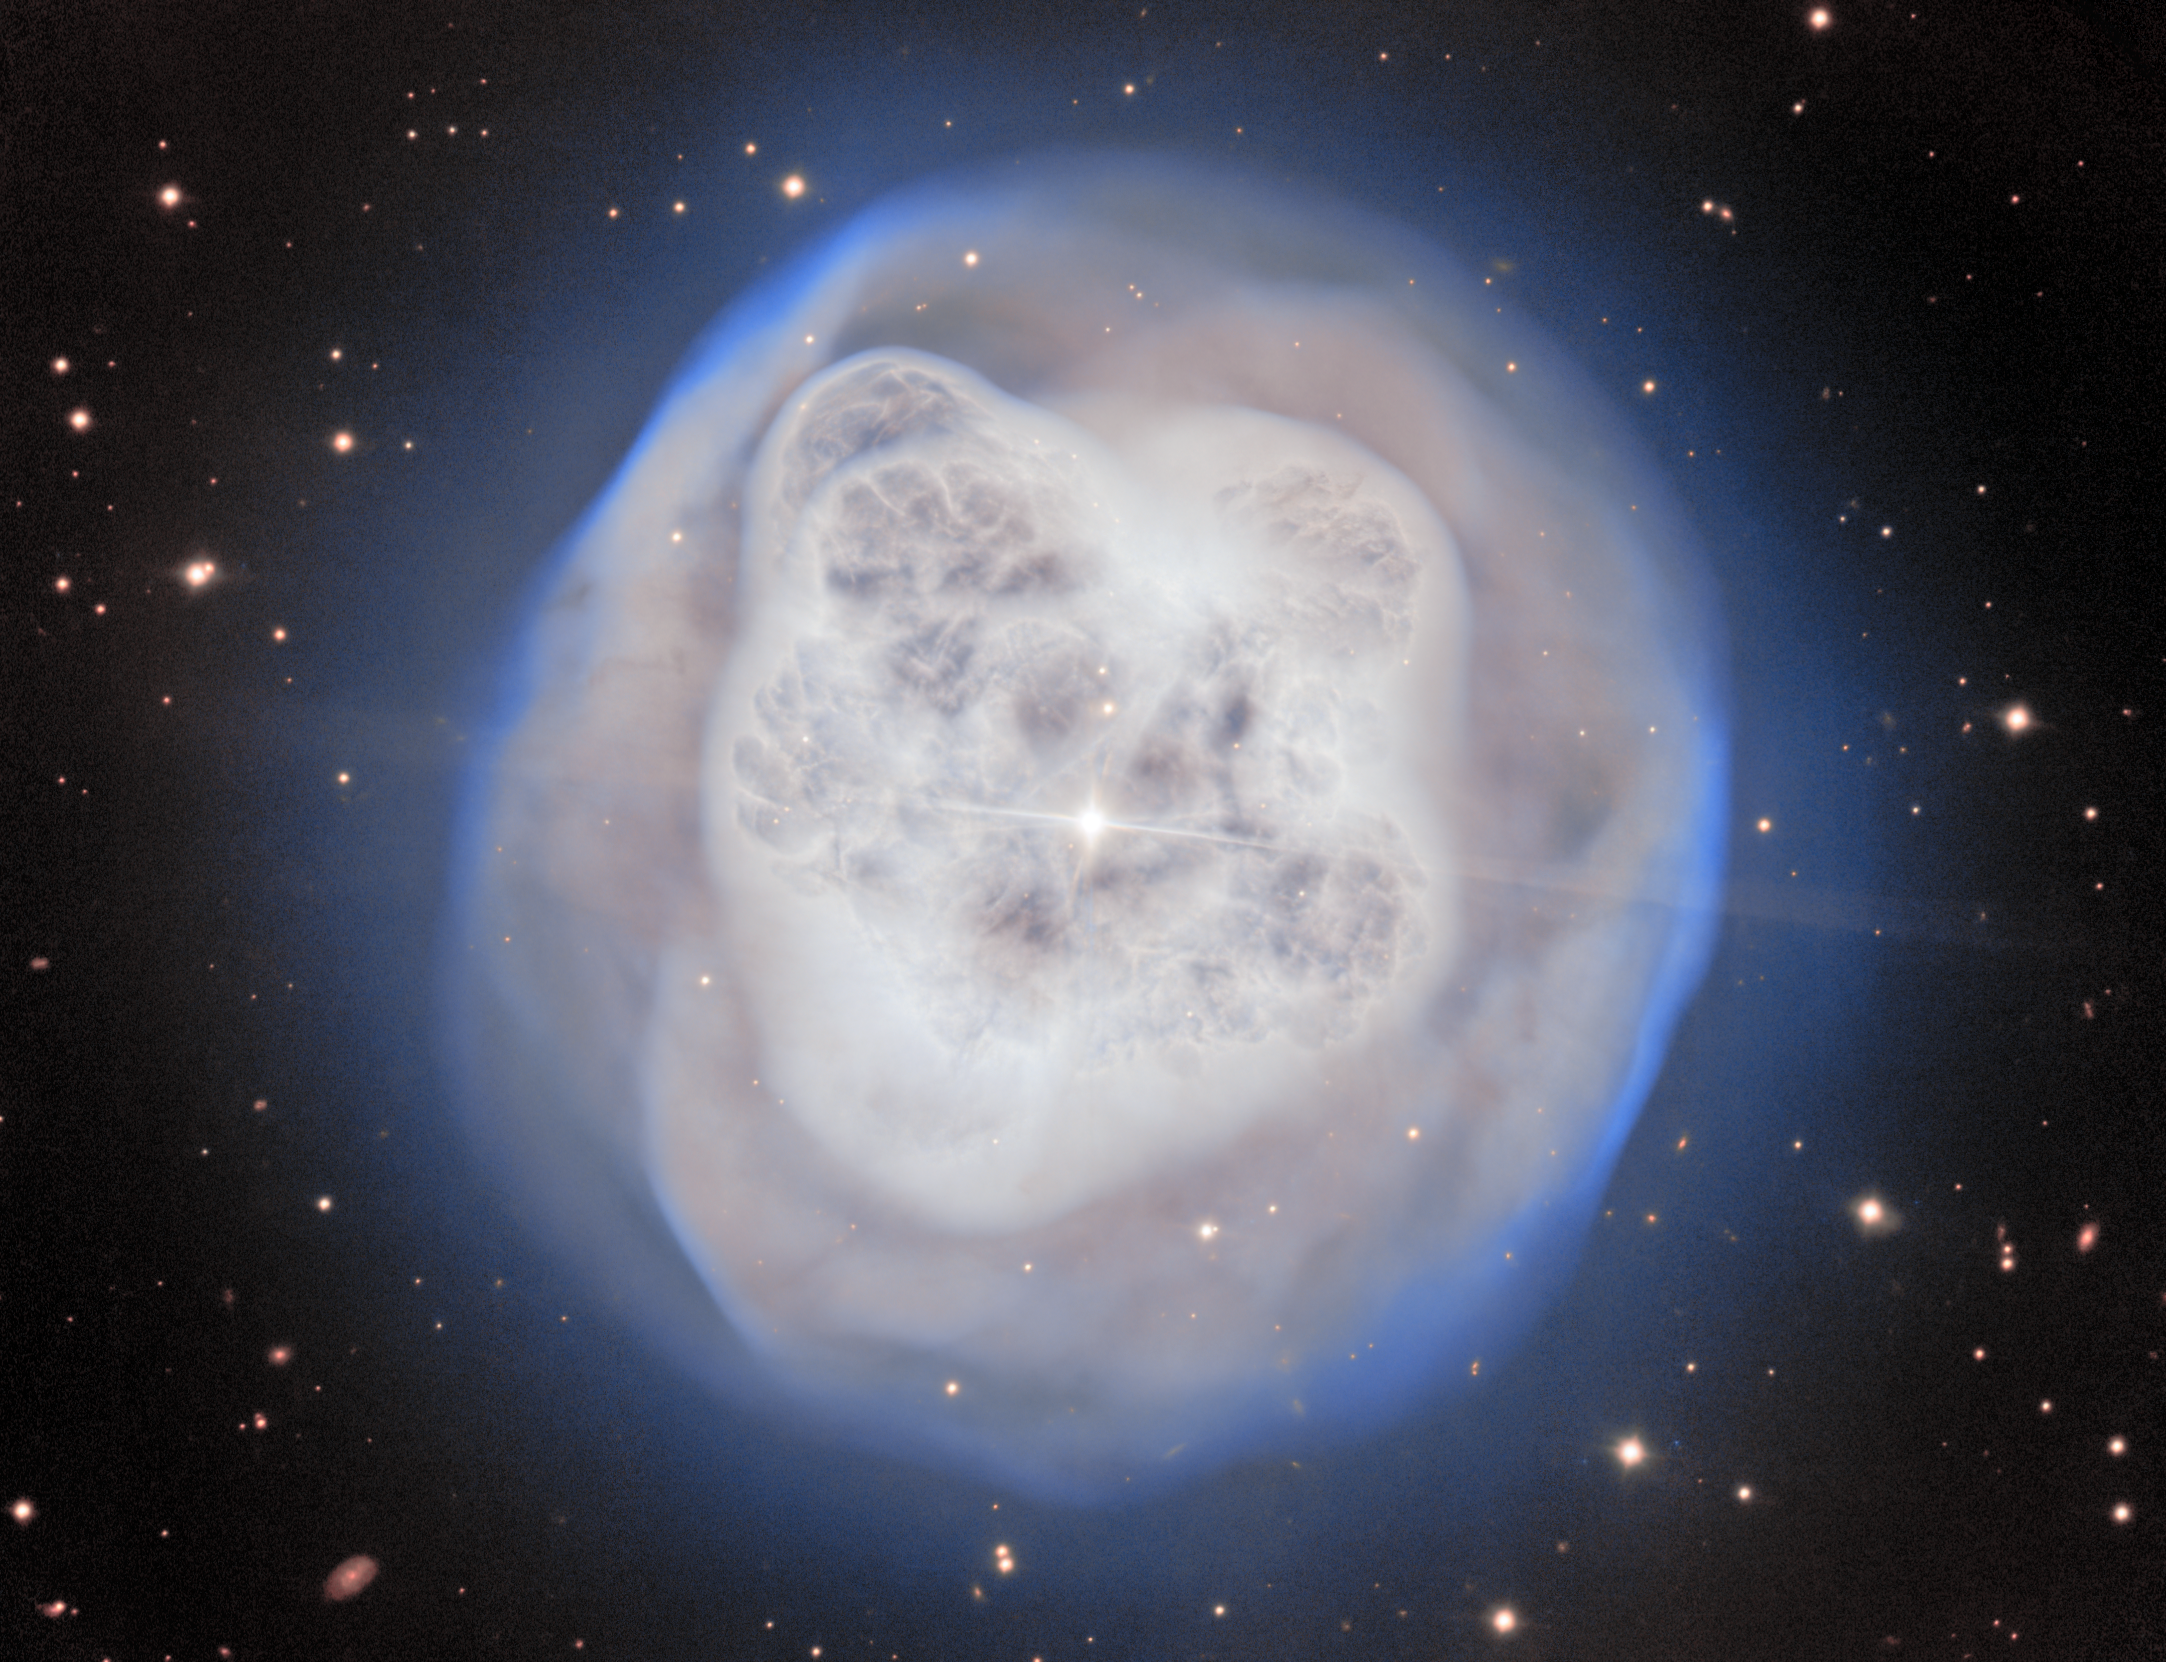

NGC 1514: The Crystal Ball Nebula

The 8.1-meter Gemini North telescope, located on the summit of Maunakea in Hawai‘i, has captured NGC 1514, nicknamed the Crystal Ball Nebula, in awe-inspiring detail. This nebula, with its mesmerizing glow of gas, harbors hints of a past stellar death, and its asymmetrical shell is now being shaped by the binary pair that lies at its center.

Gemini North is one half of the International Gemini Observatory, partly funded by the U.S. National Science Foundation (NSF) and operated by NSF NOIRLab.

Credit: International Gemini Observatory/NOIRLab/NSF/AURA Image Processing: J. Miller & M. Rodriguez (International Gemini Observatory/NSF NOIRLab), T.A. Rector (University of Alaska Anchorage/NSF NOIRLab), D. de Martin & M. Zamani (NSF NOIRLab)